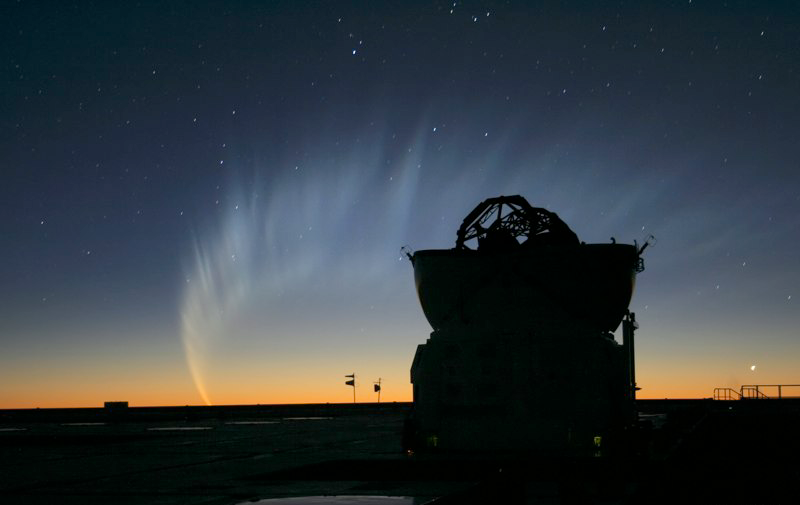

Comet McNaught

Images collected by ESO staff of the very bright comet McNaught that was visible in Europe early January 2007 and is presently visible from the Southern Hemisphere.

Credit: ESO/E. Jehin